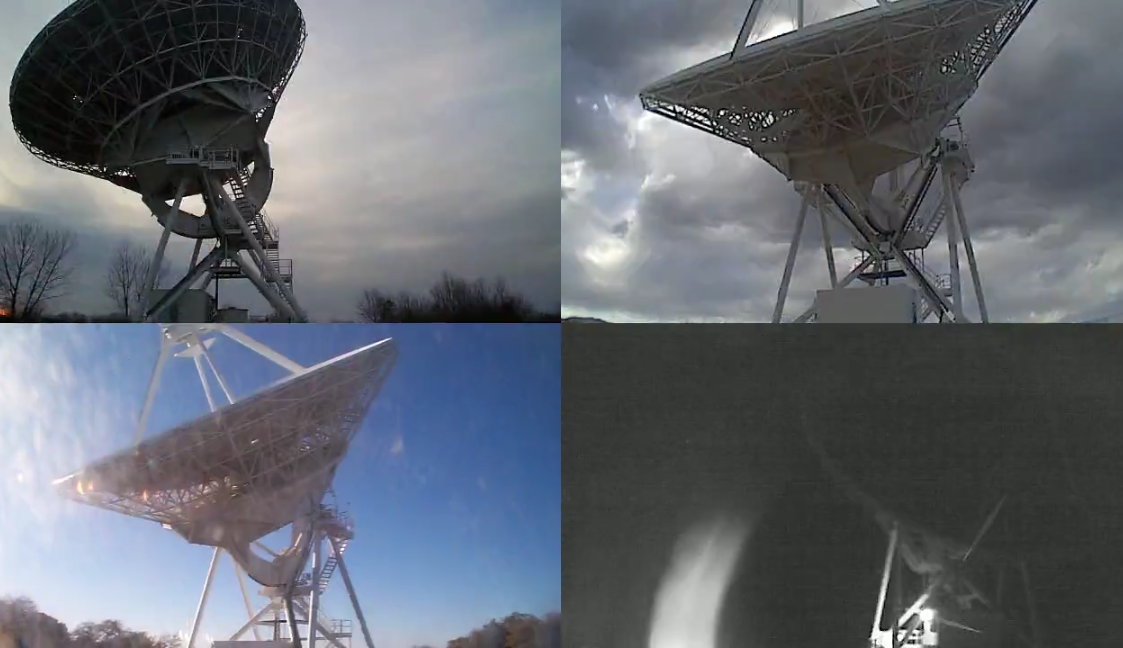

Timelapse: A Weekend with the VLBA

This time-lapse video includes four of the ten VLBA antennas during a 72-hour period in the spring of 2013. Clockwise: North Liberty, Iowa; Los Alamos, NM; Hancock, NH; Kitt Peak, AZ. https://public.nrao.edu/telescopes/vlba/

Credit: NRAO/AUI/NSF